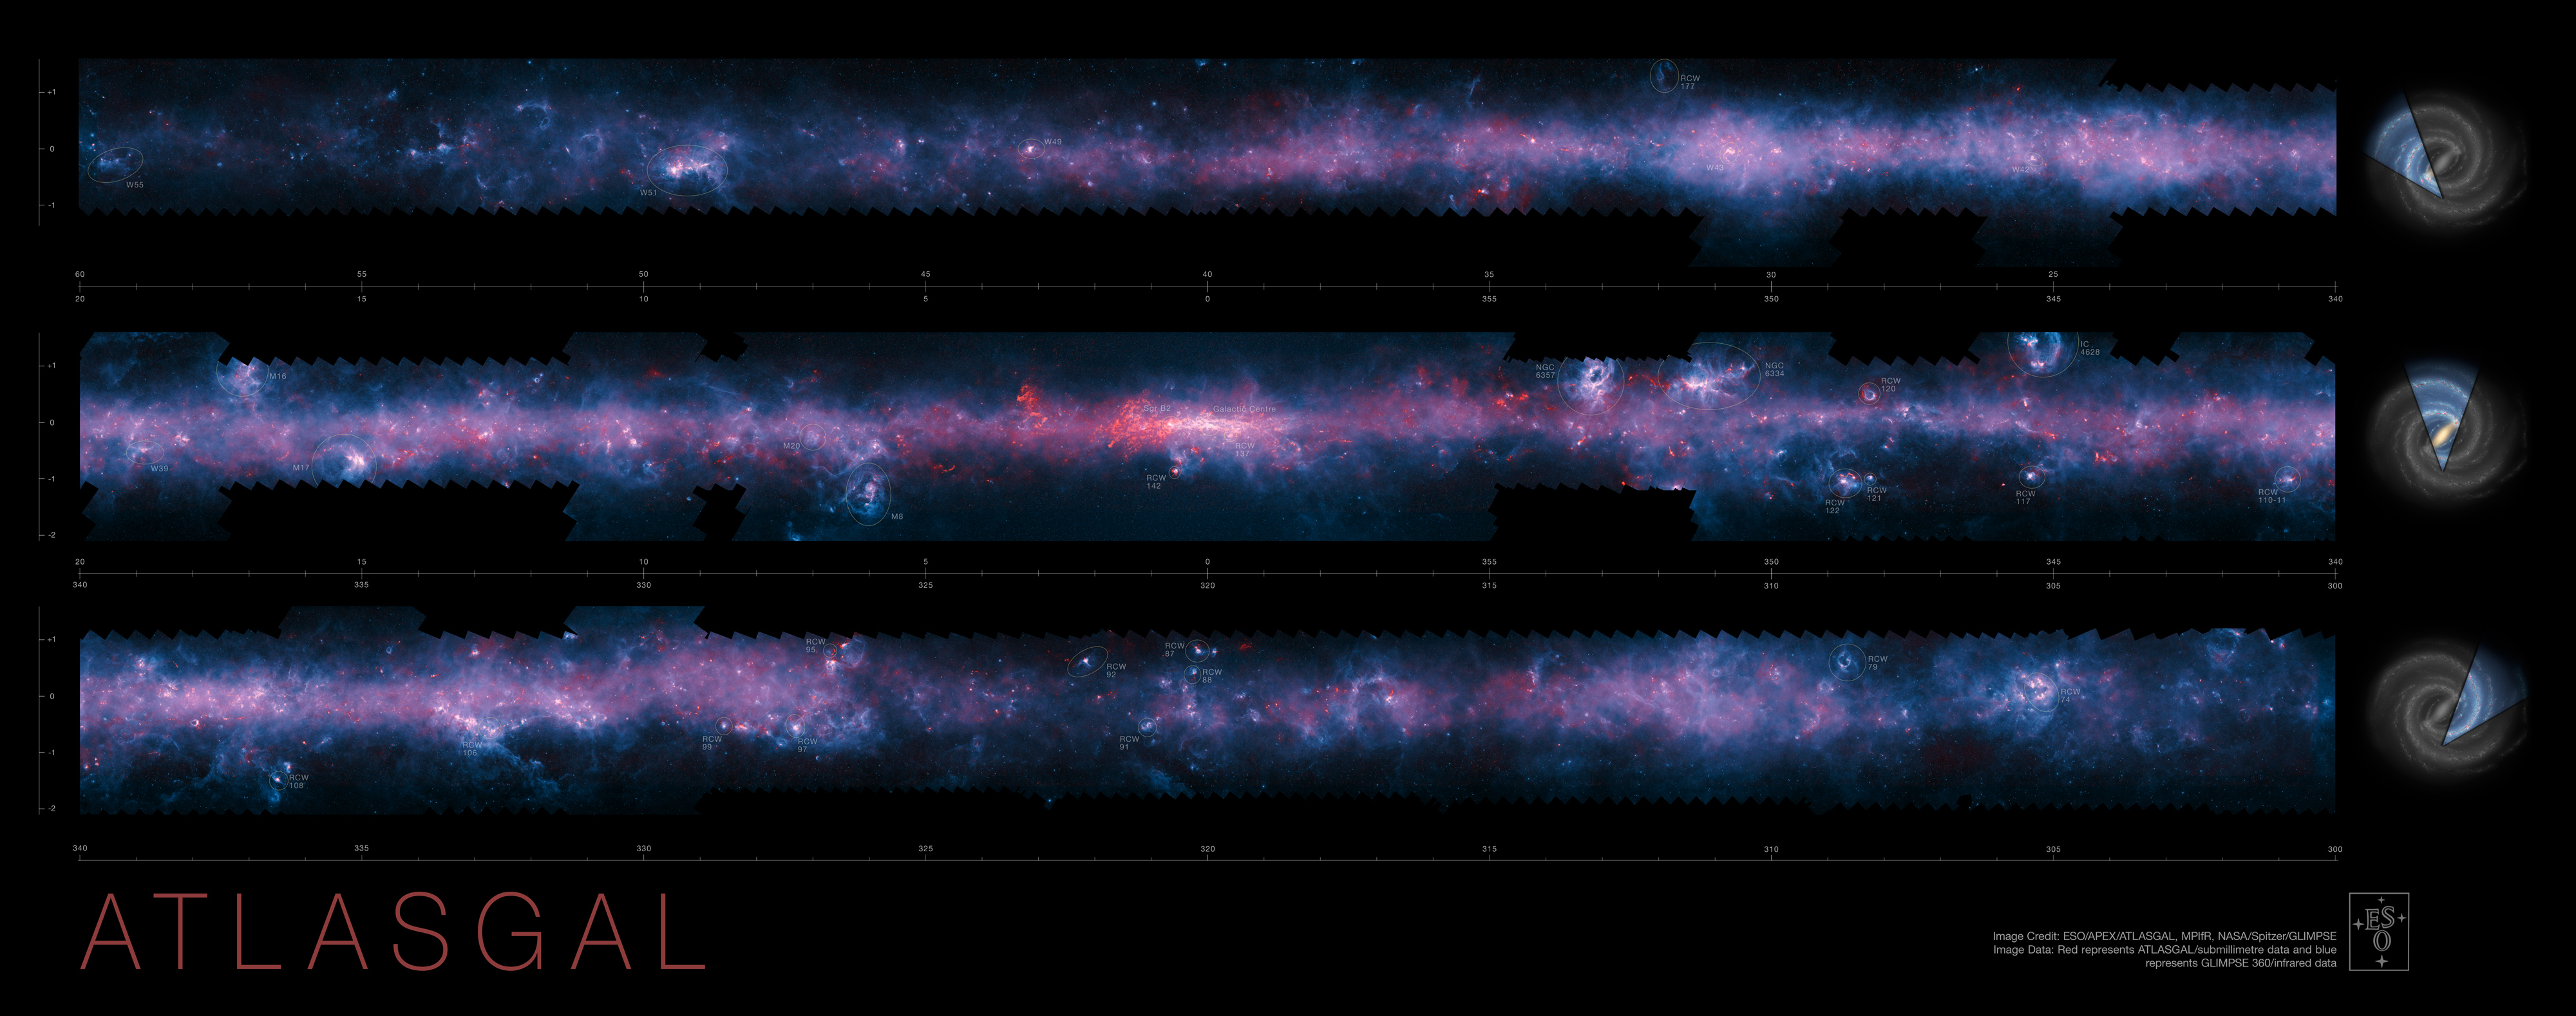

The southern plane of the Milky Way from the ATLASGAL survey (annotated)

A spectacular new image of the Milky Way has been released to mark the completion of the APEX Telescope Large Area Survey of the Galaxy (ATLASGAL). The APEX telescope in Chile has mapped the full area of the Galactic Plane visible from the southern hemisphere at submillimetre wavelengths — between infrared light and radio waves. The new finely detailed images complement those from recent space-based surveys. The pioneering 12-metre APEX telescope allows astronomers to study the cold Universe: gas and dust only a few tens of degrees above absolute zero.

The APEX data, at a wavelength of 0.87 millimetres, shows up in red and the background blue image was imaged at shorter infrared wavelengths by the NASA Spitzer Space Telescope as part of the GLIMPSE survey. The fainter extended red structures come from complementary observations made by ESA's Planck satellite.

Many of the most prominent objects are named and the parts of the galaxy that are shown in the three slices are indicated at the right.

Credit: ESO/APEX/ATLASGAL consortium/NASA/GLIMPSE consortium/ESA/Planck